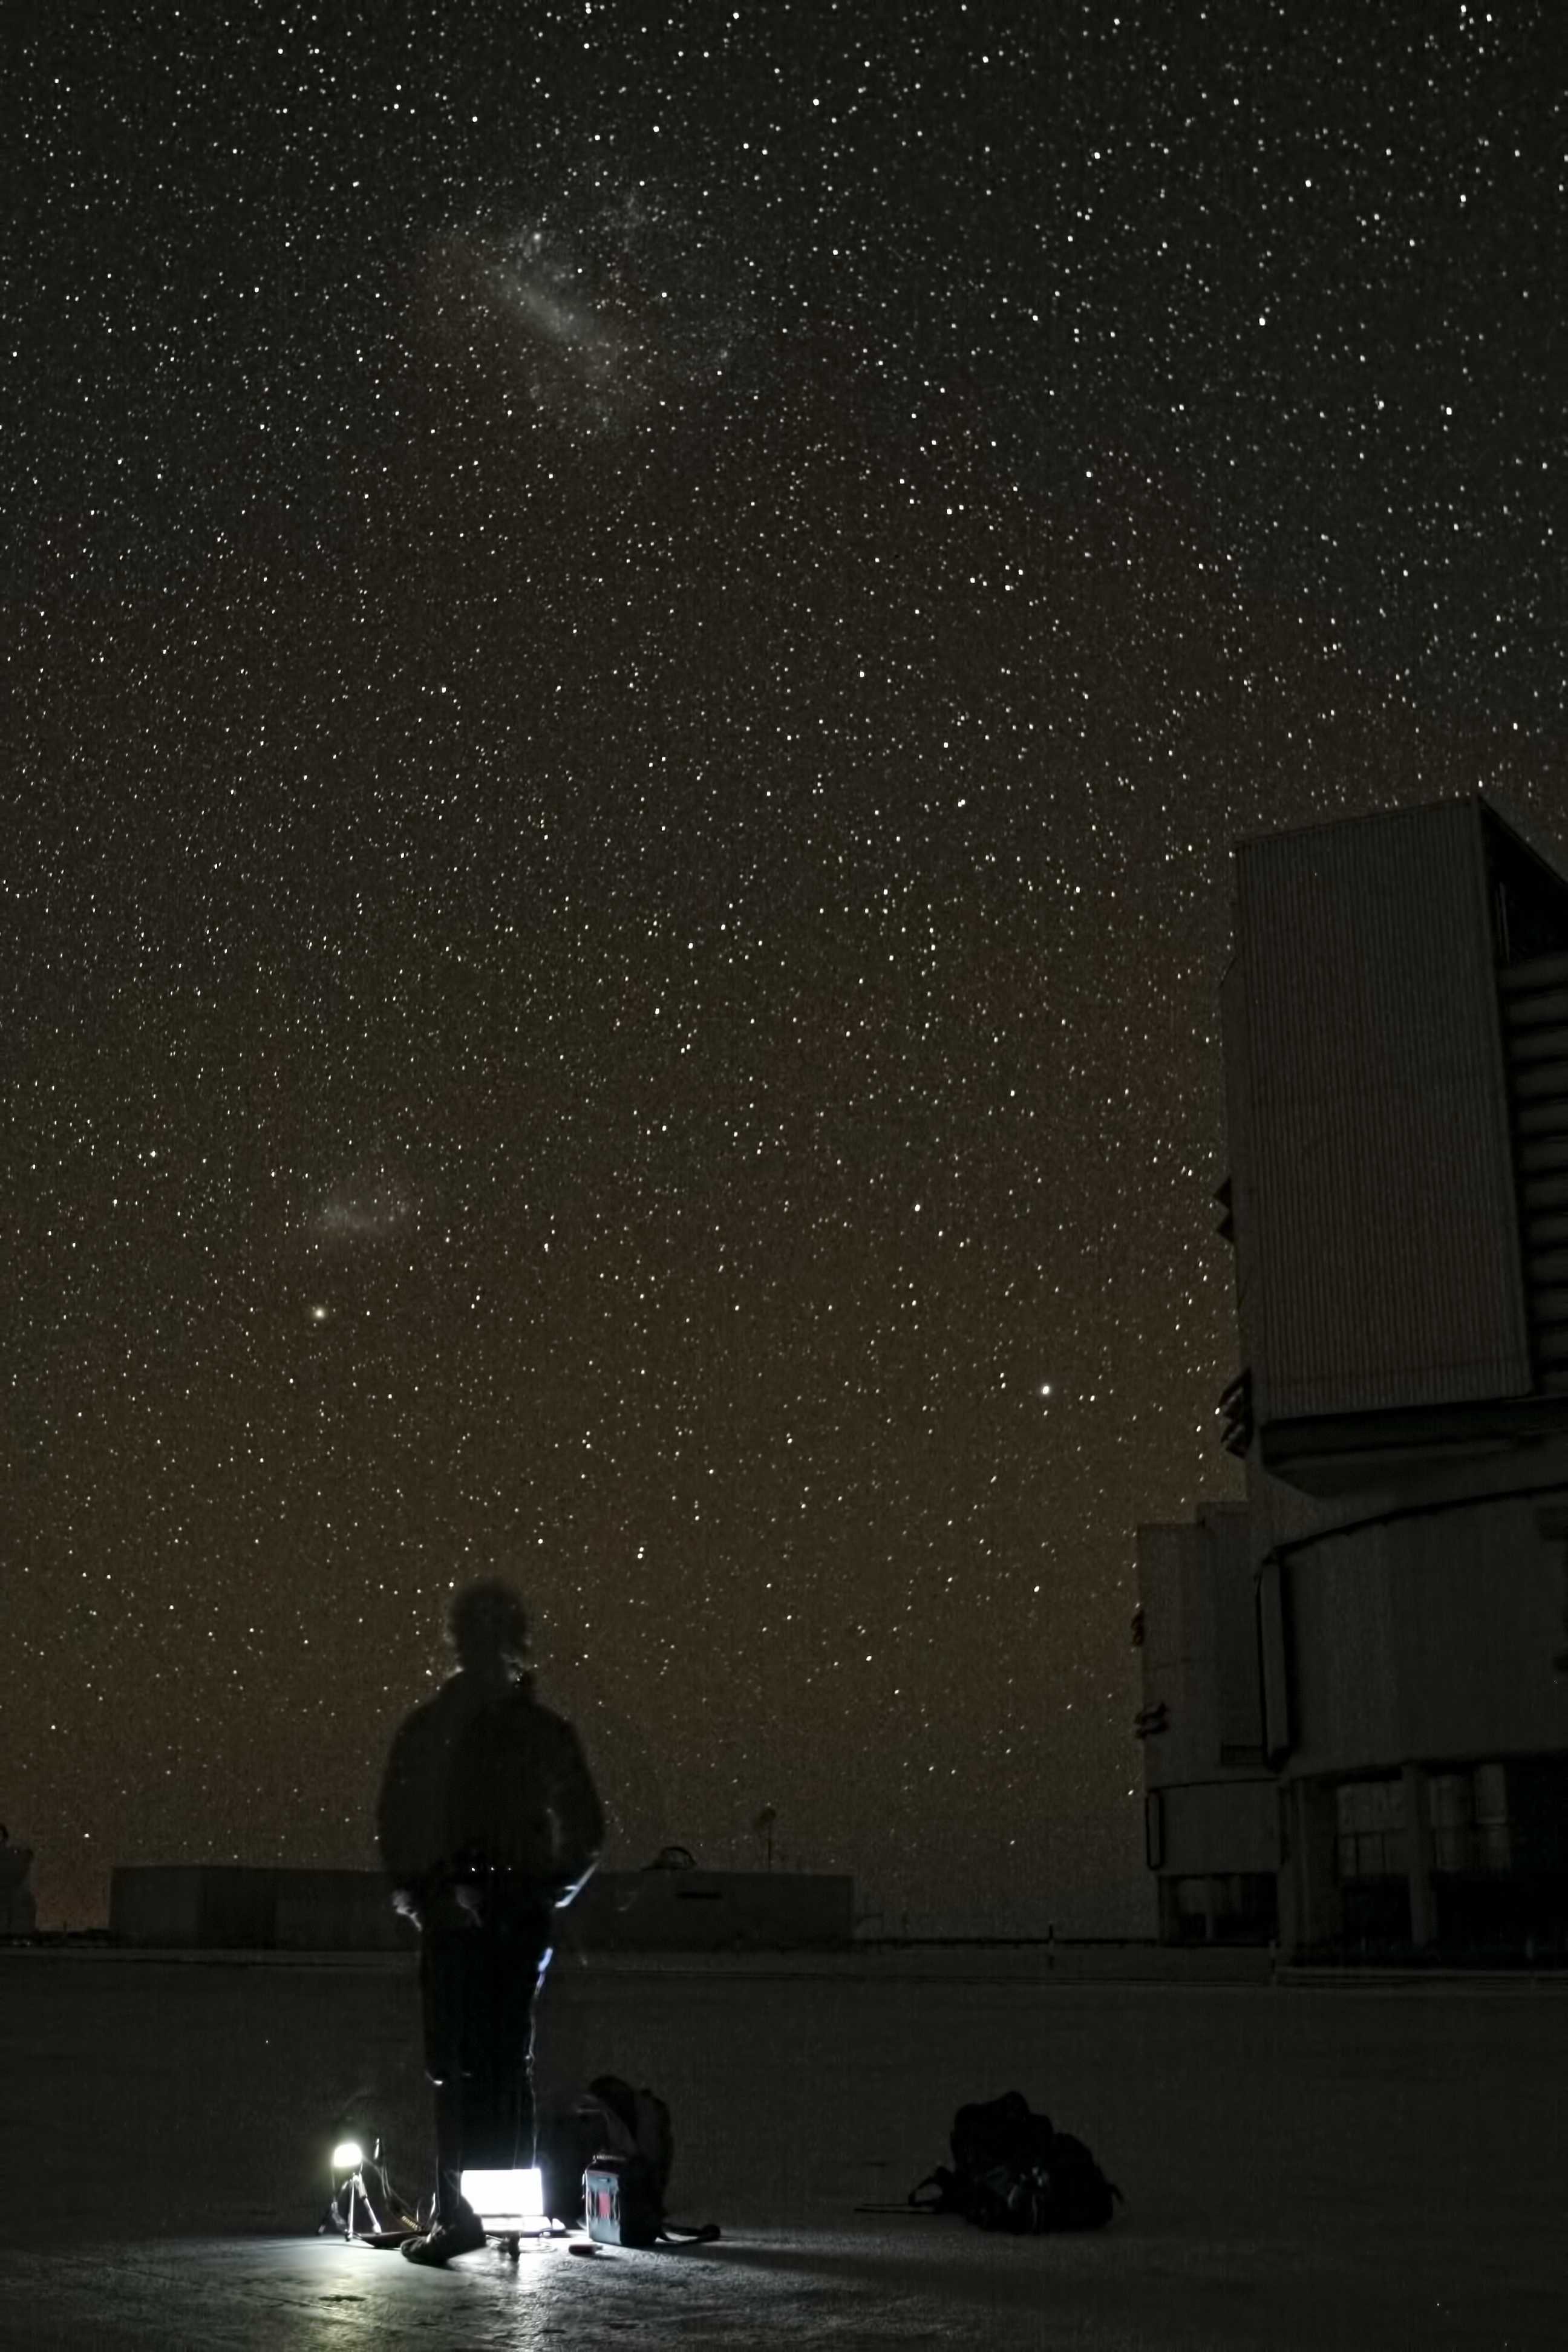

Astronomer at Paranal

The Magellanic Clouds, satellite galaxies of the Milky Way, seen in the sky over ESO's Paranal Observatory in Chile.

Credit: ESO